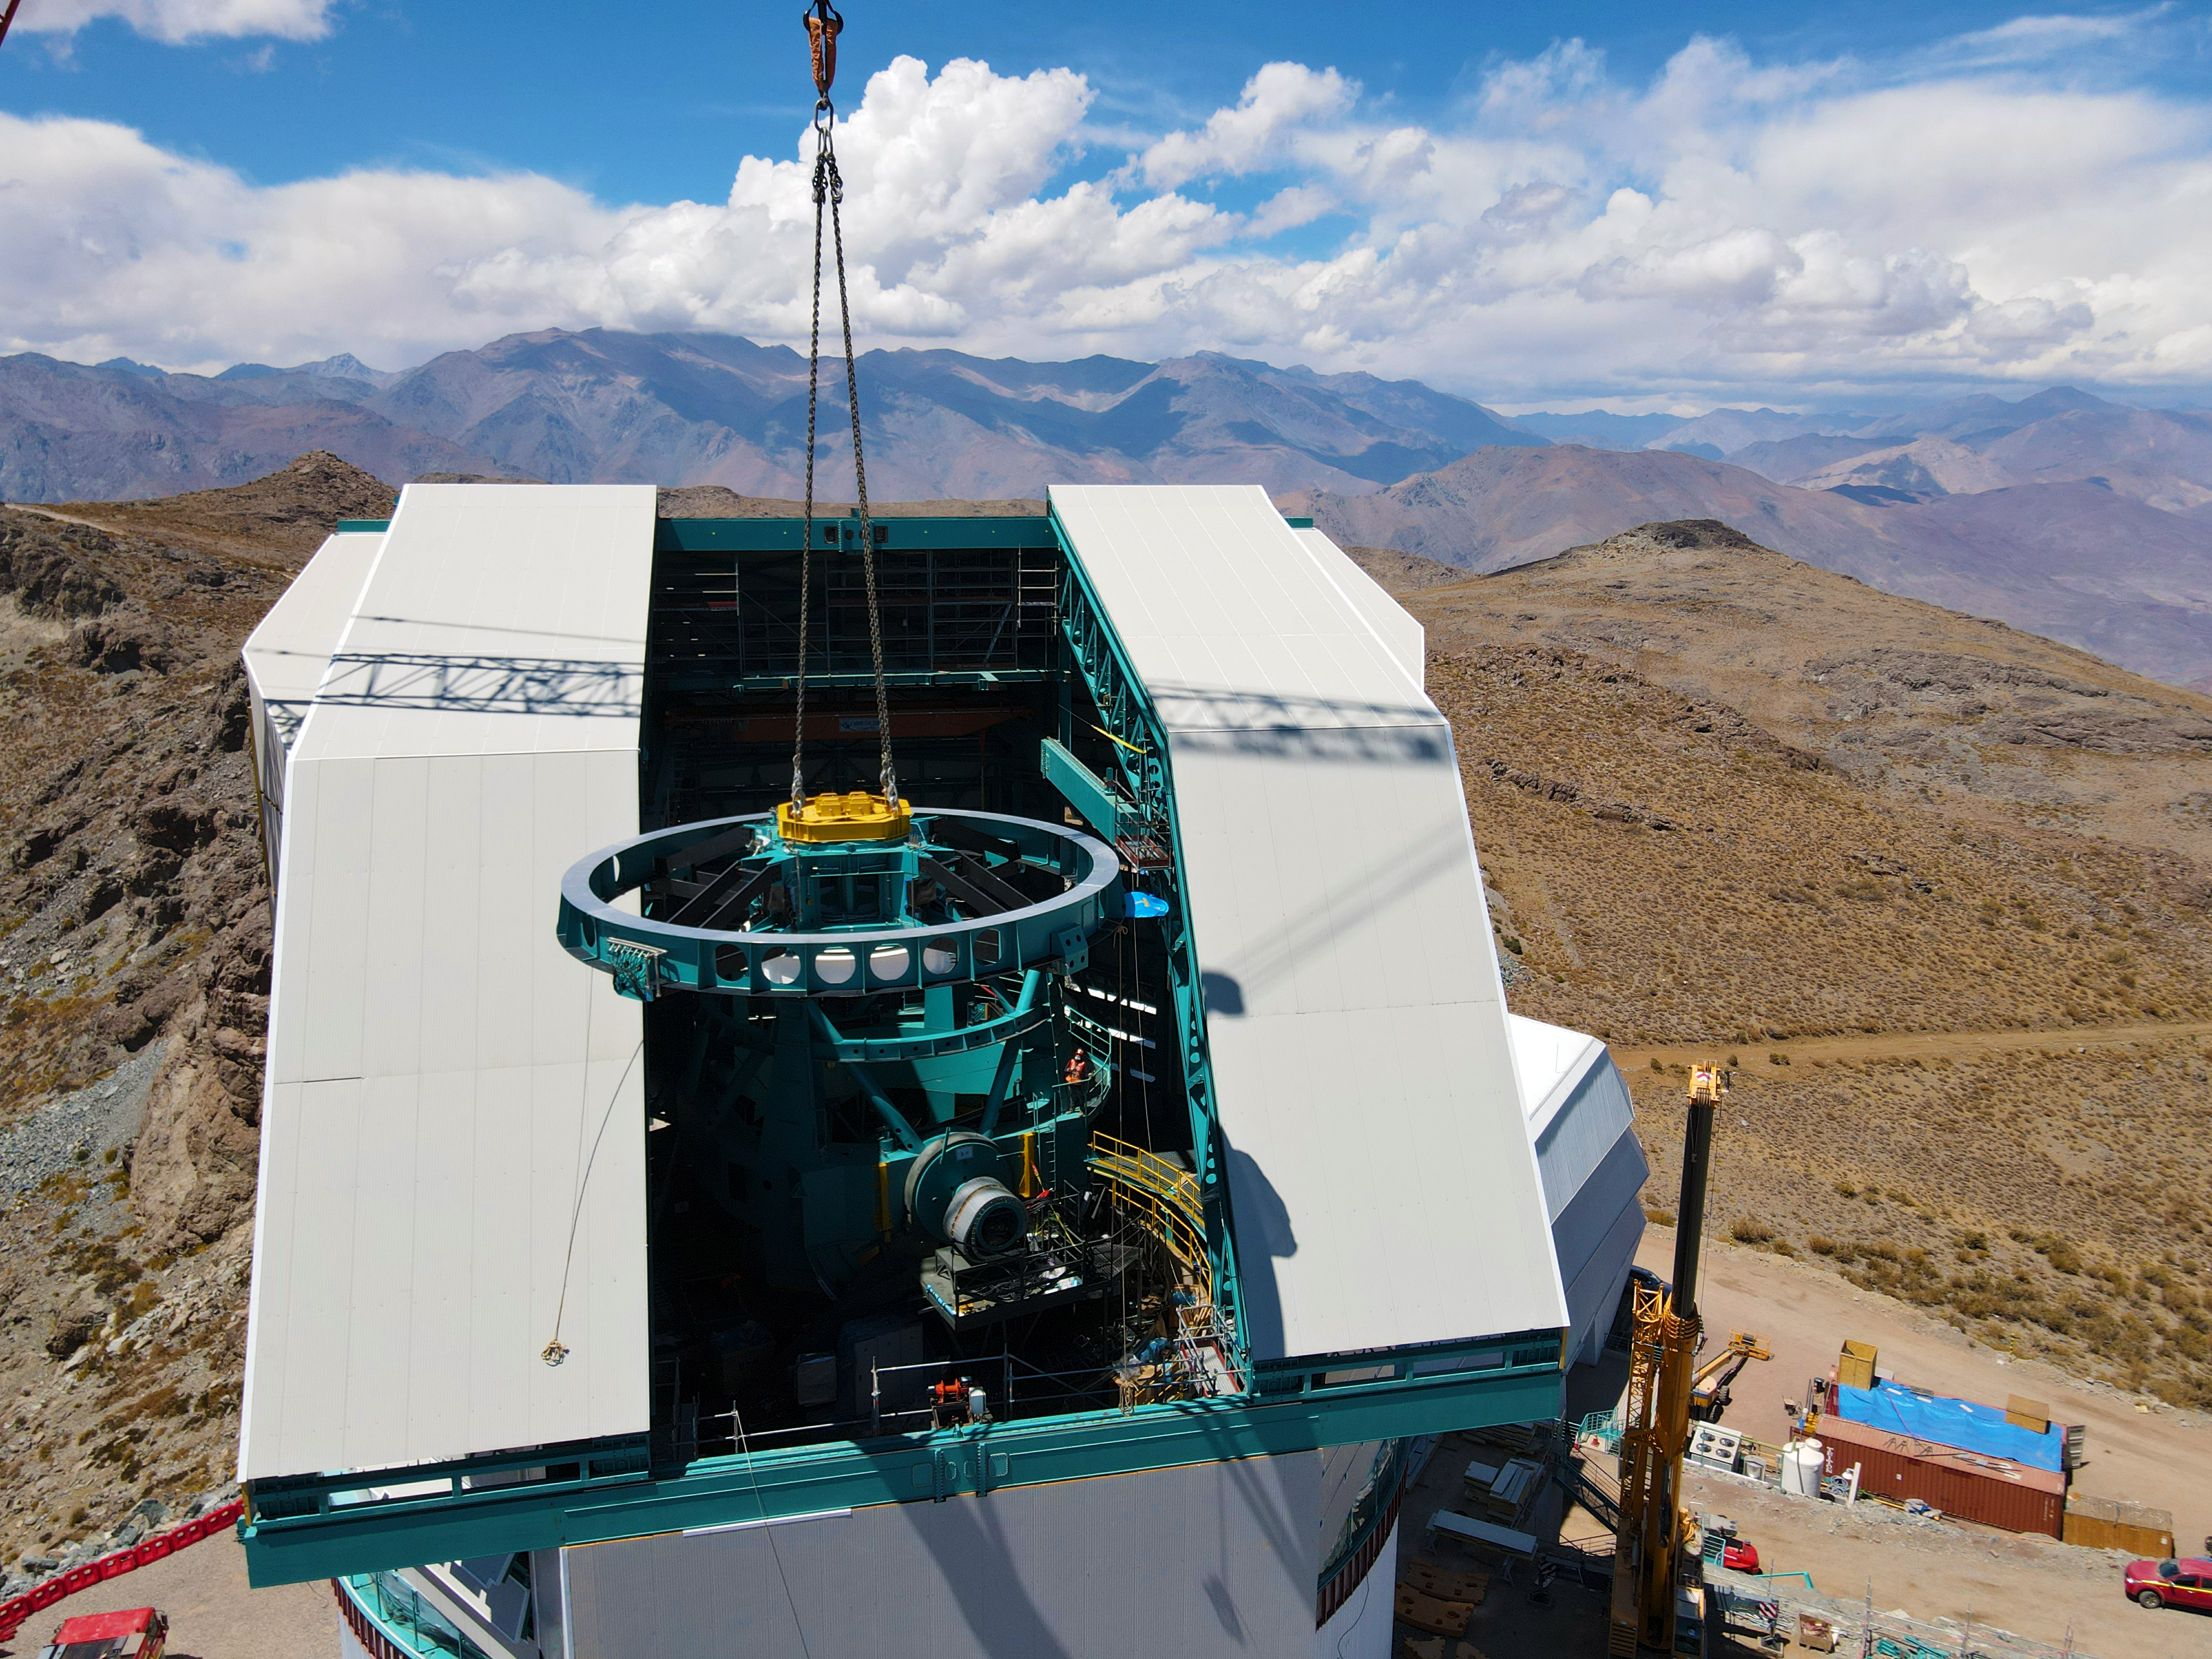

Rubin Top-End Assembly installation

The Top-End Assembly (TEA) for the Rubin Telescope Mount Assembly (TMA) was lifted by crane into the observatory dome and installed on the TMA on 2 March 2021. The task was completed successfully and was a highly celebrated milestone for Rubin Observatory.

Credit: Rubin Observatory/NSF/AURA